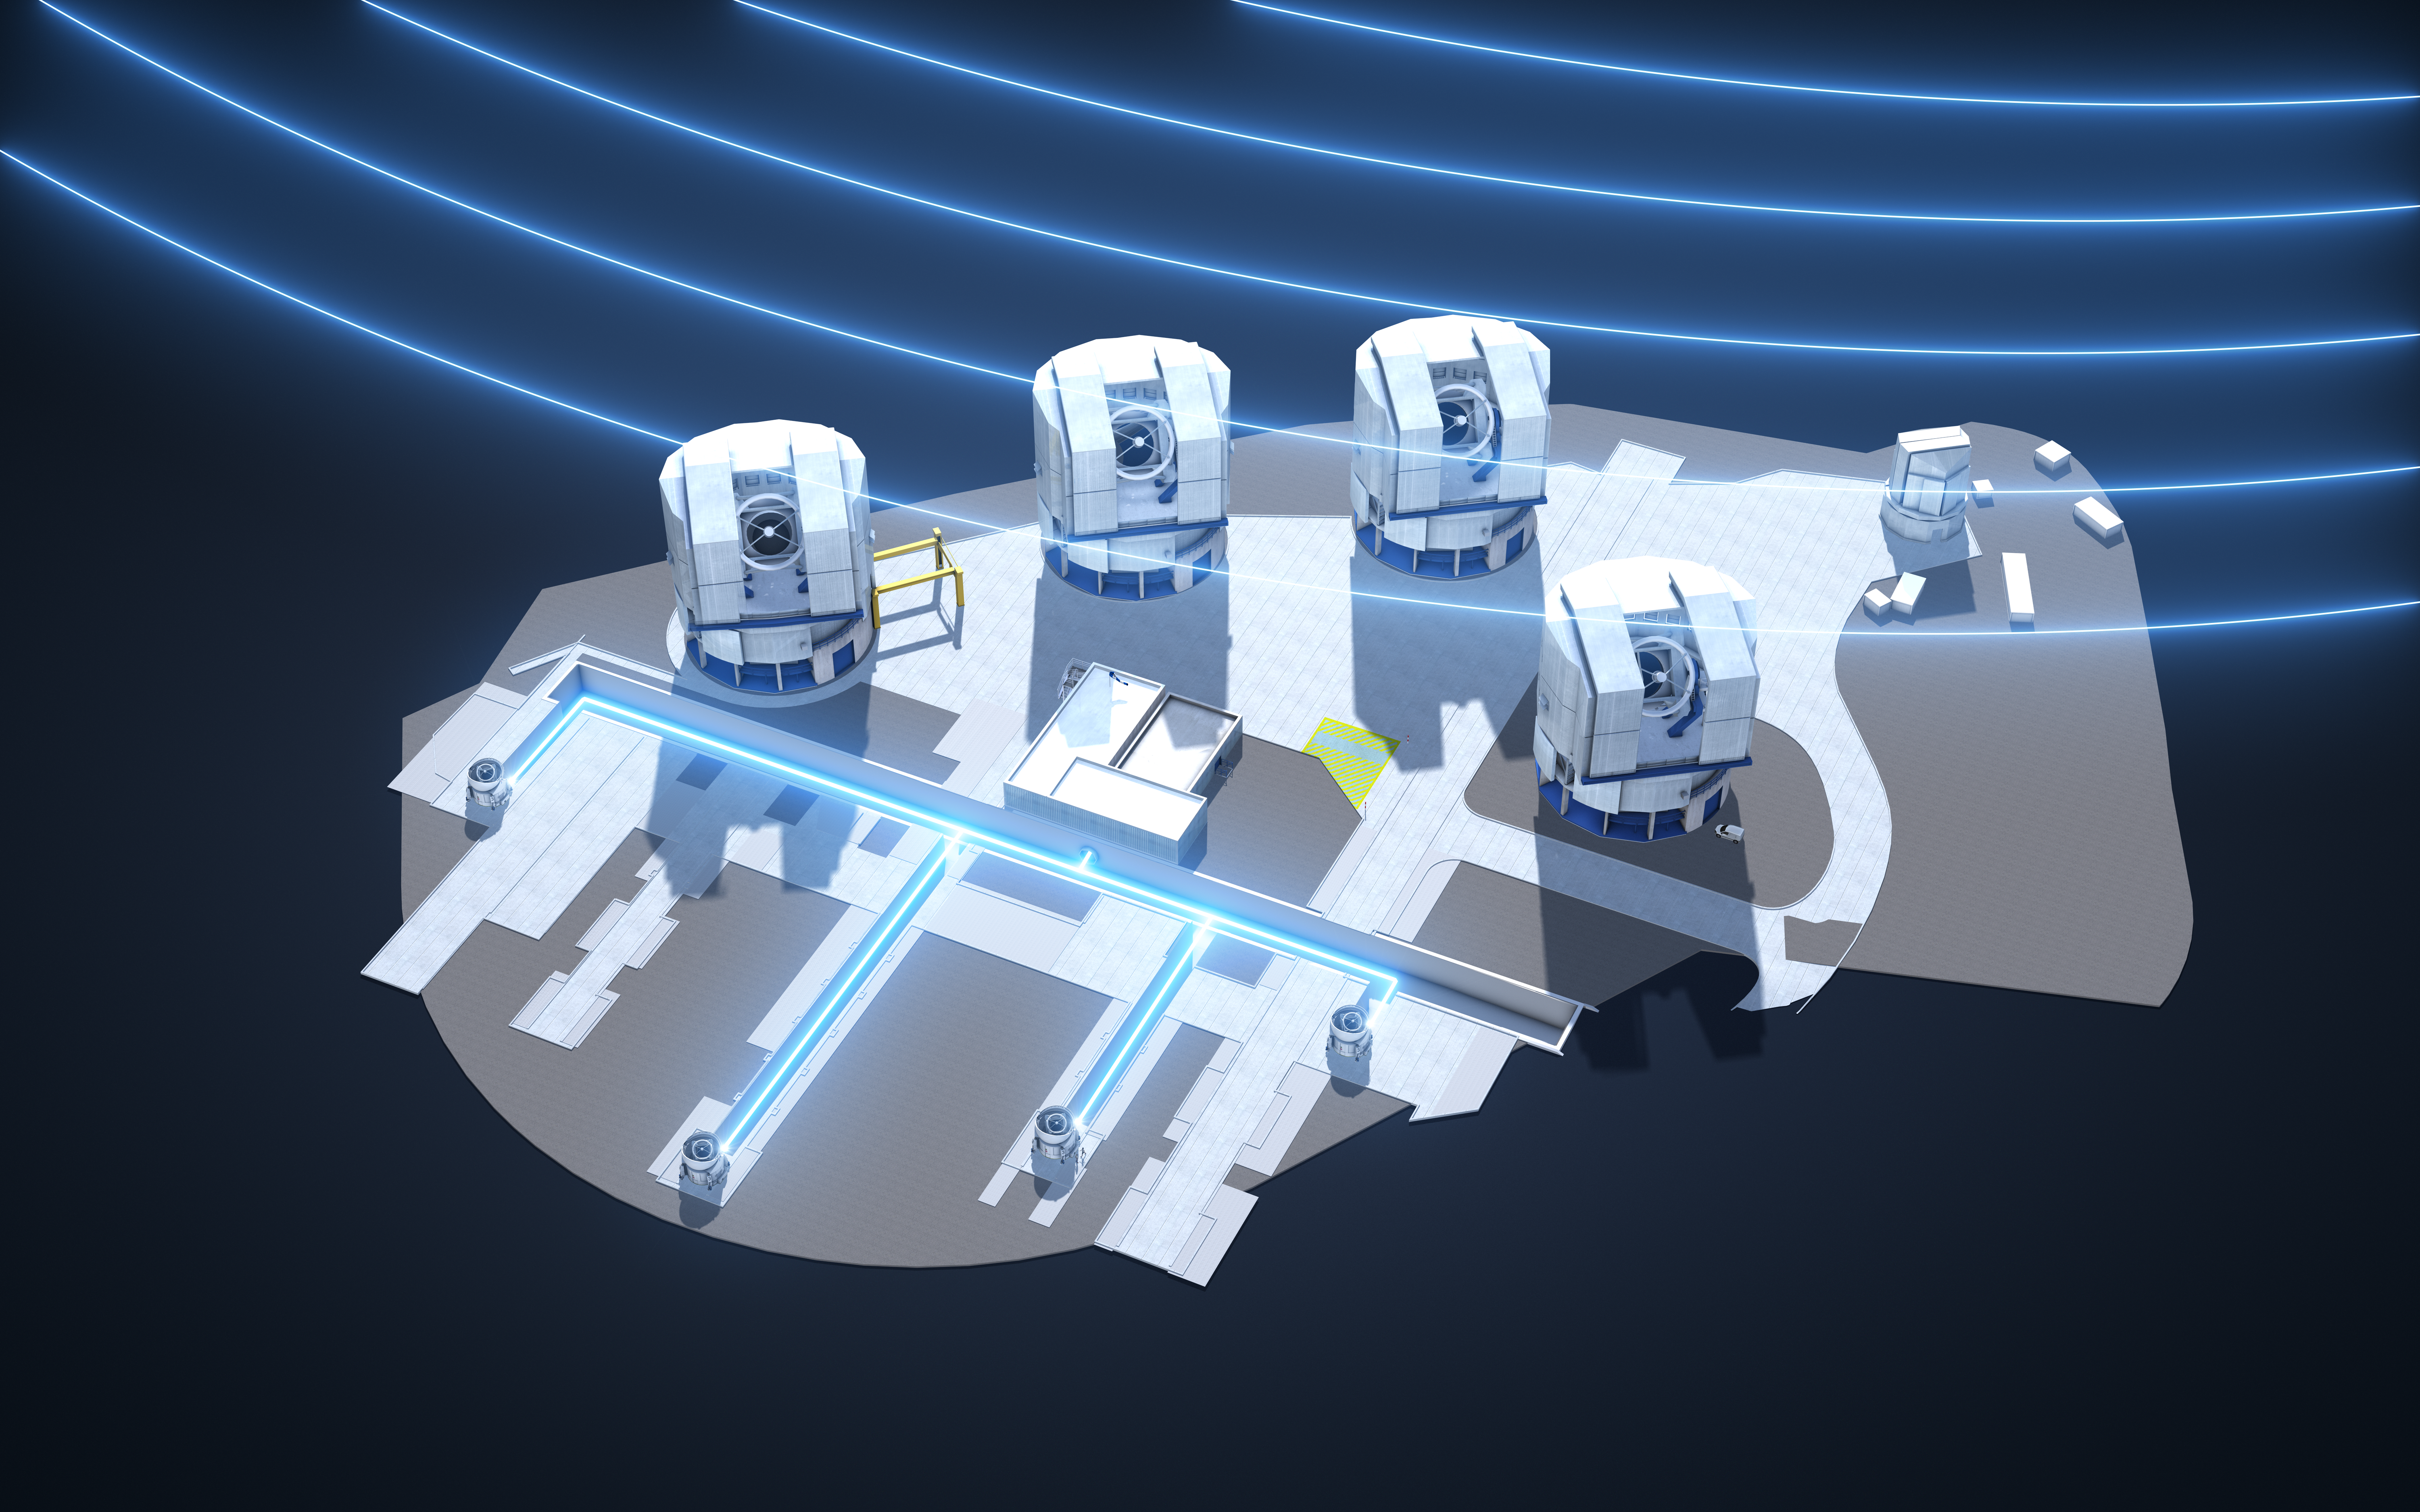

Many telescopes make light work

The four 1.8-metre Auxiliary Telescopes (ATs) of ESO’s Very Large Telescope Interferometer, which have been upgraded with the New Adaptive Optics Module for Interferometry (NAOMI). By using state-of-the-art adaptive optics technology, NAOMI has improved the imaging capabilities of the VLTI to unprecedented levels, giving the VLTI’s powerful scientific instruments such as GRAVITY a clearer view of the Universe than ever.

This computer model of the Very Large Telescope (VLT) shows the light from all four ATs being directed through the tunnels underneath the VLT and brought together at the VLTI laboratory. Light from an astronomical object is represented by the curved lines radiating from the upper right of the image.

Credit: ESO/L. Calçada